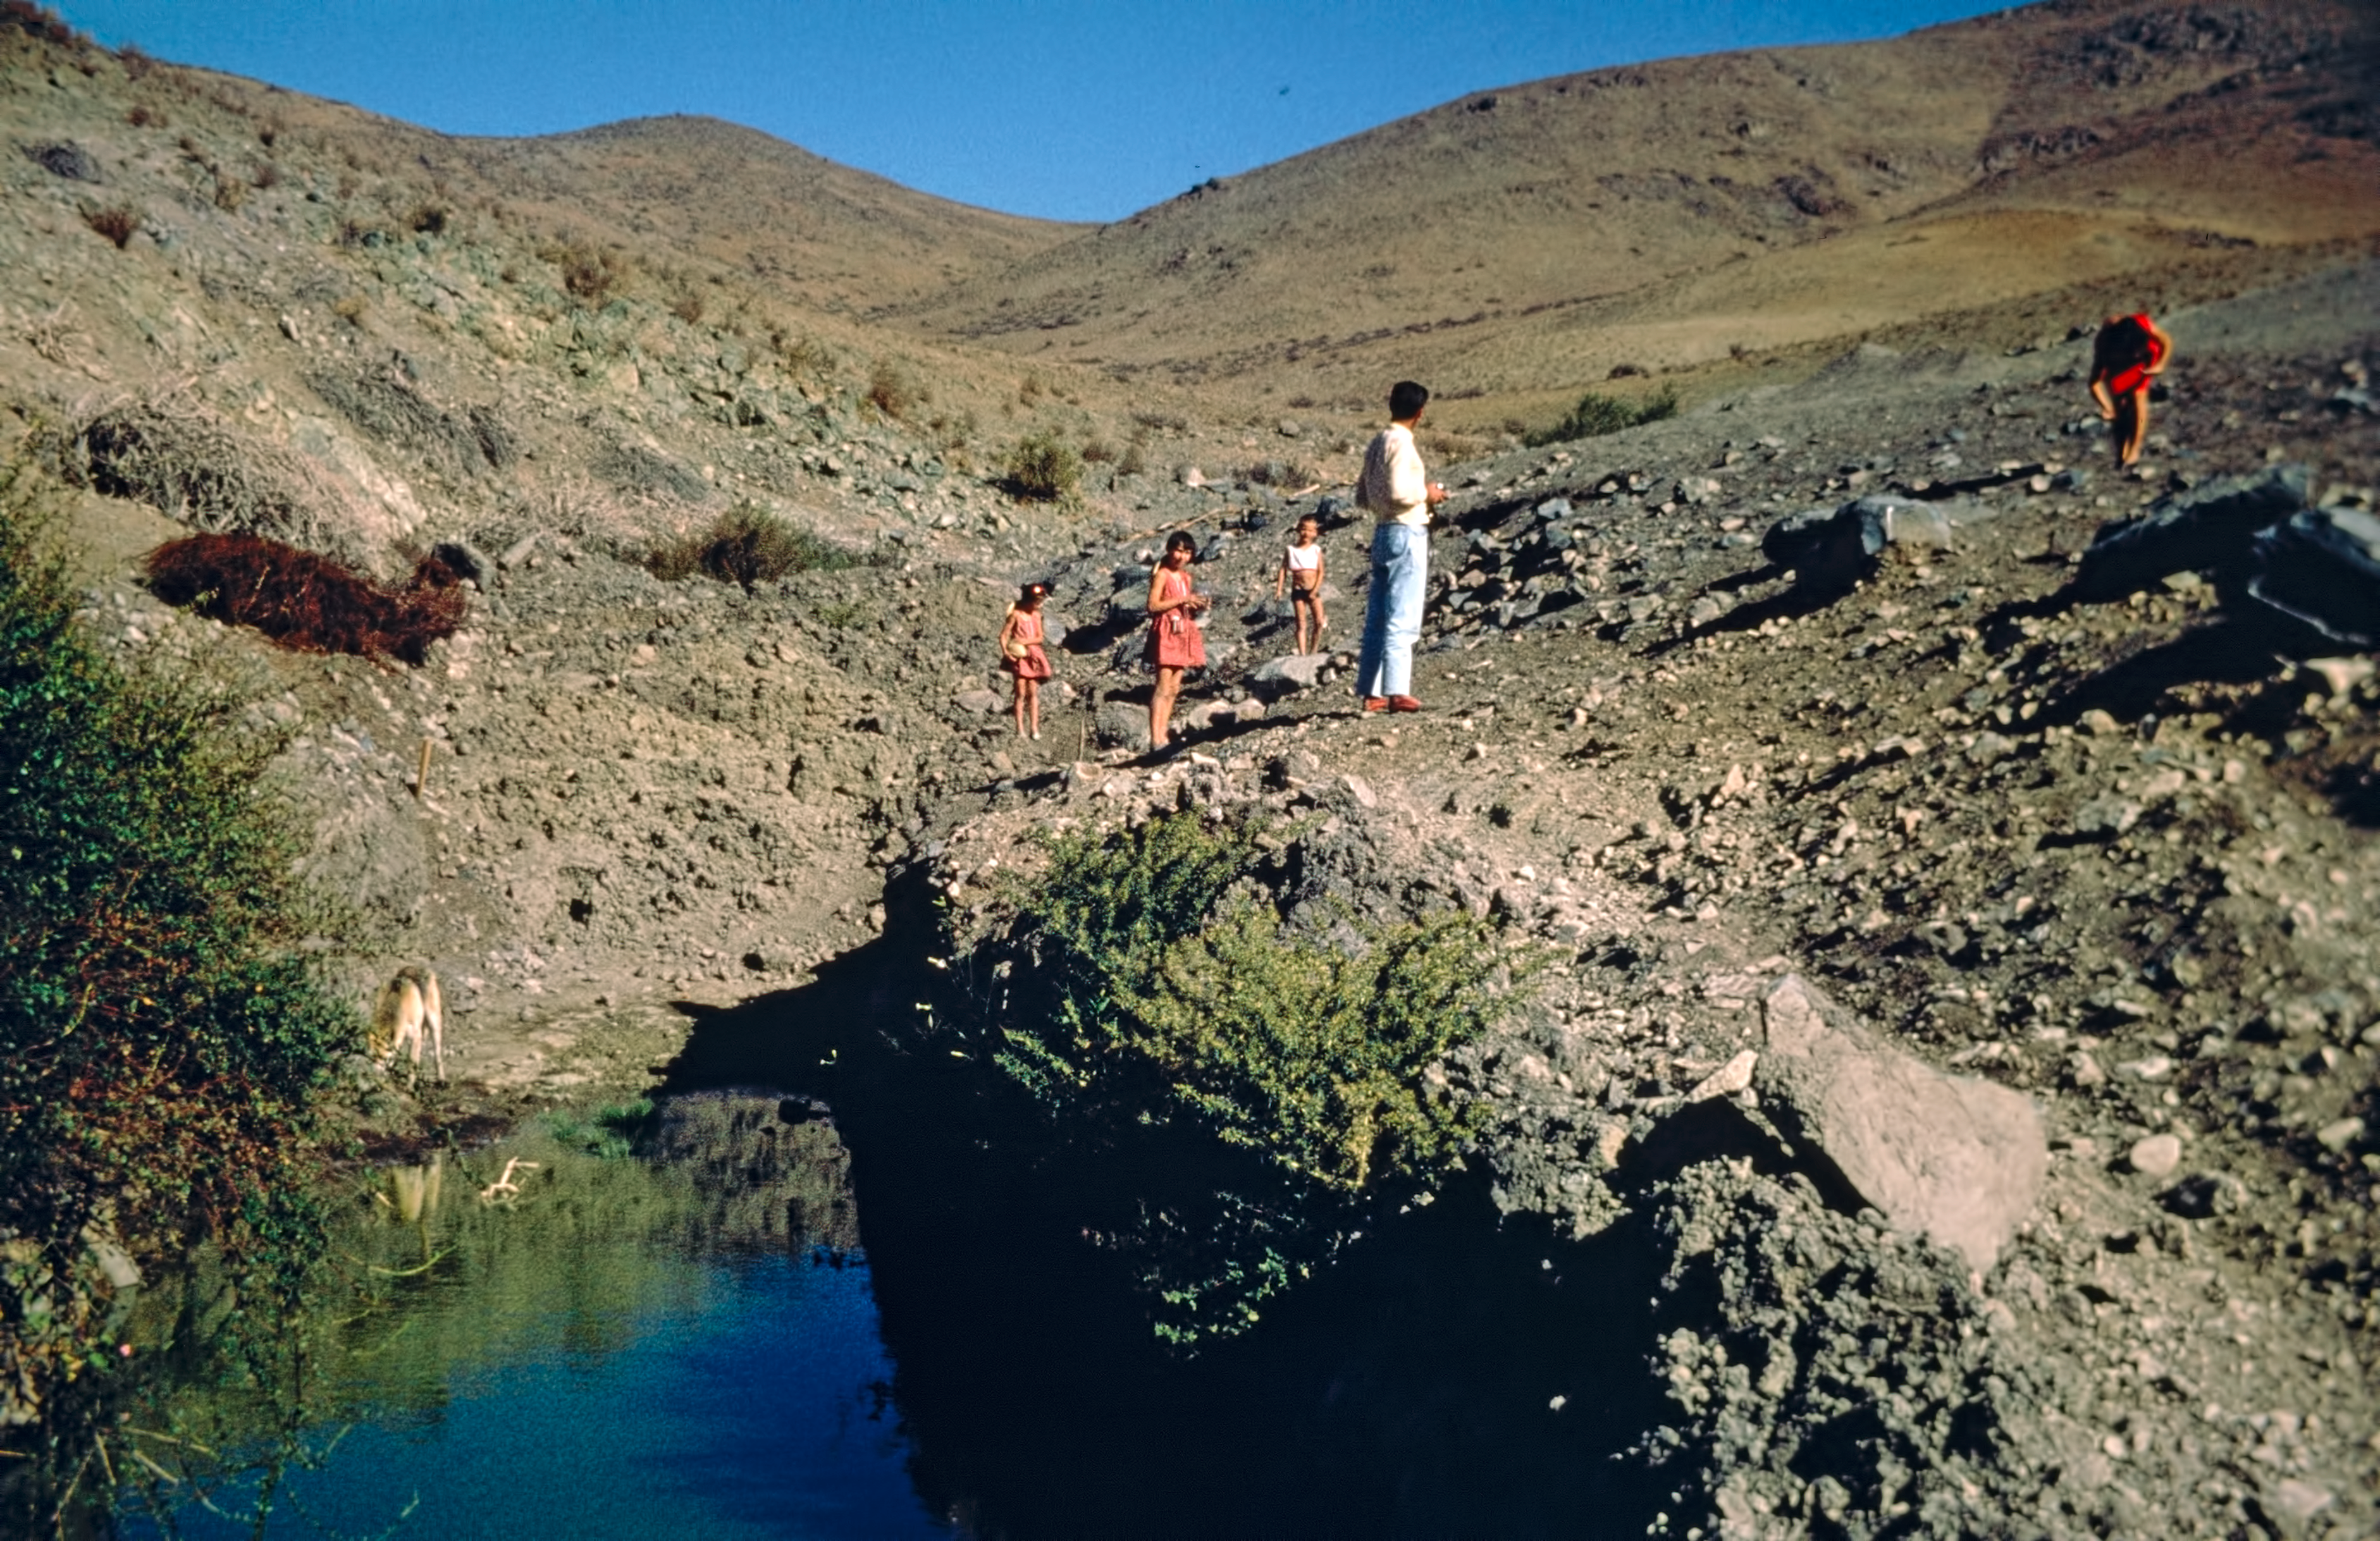

La Silla neighbours

A family who was living in the area of ESO's La Silla observatory.

Credit: ESO